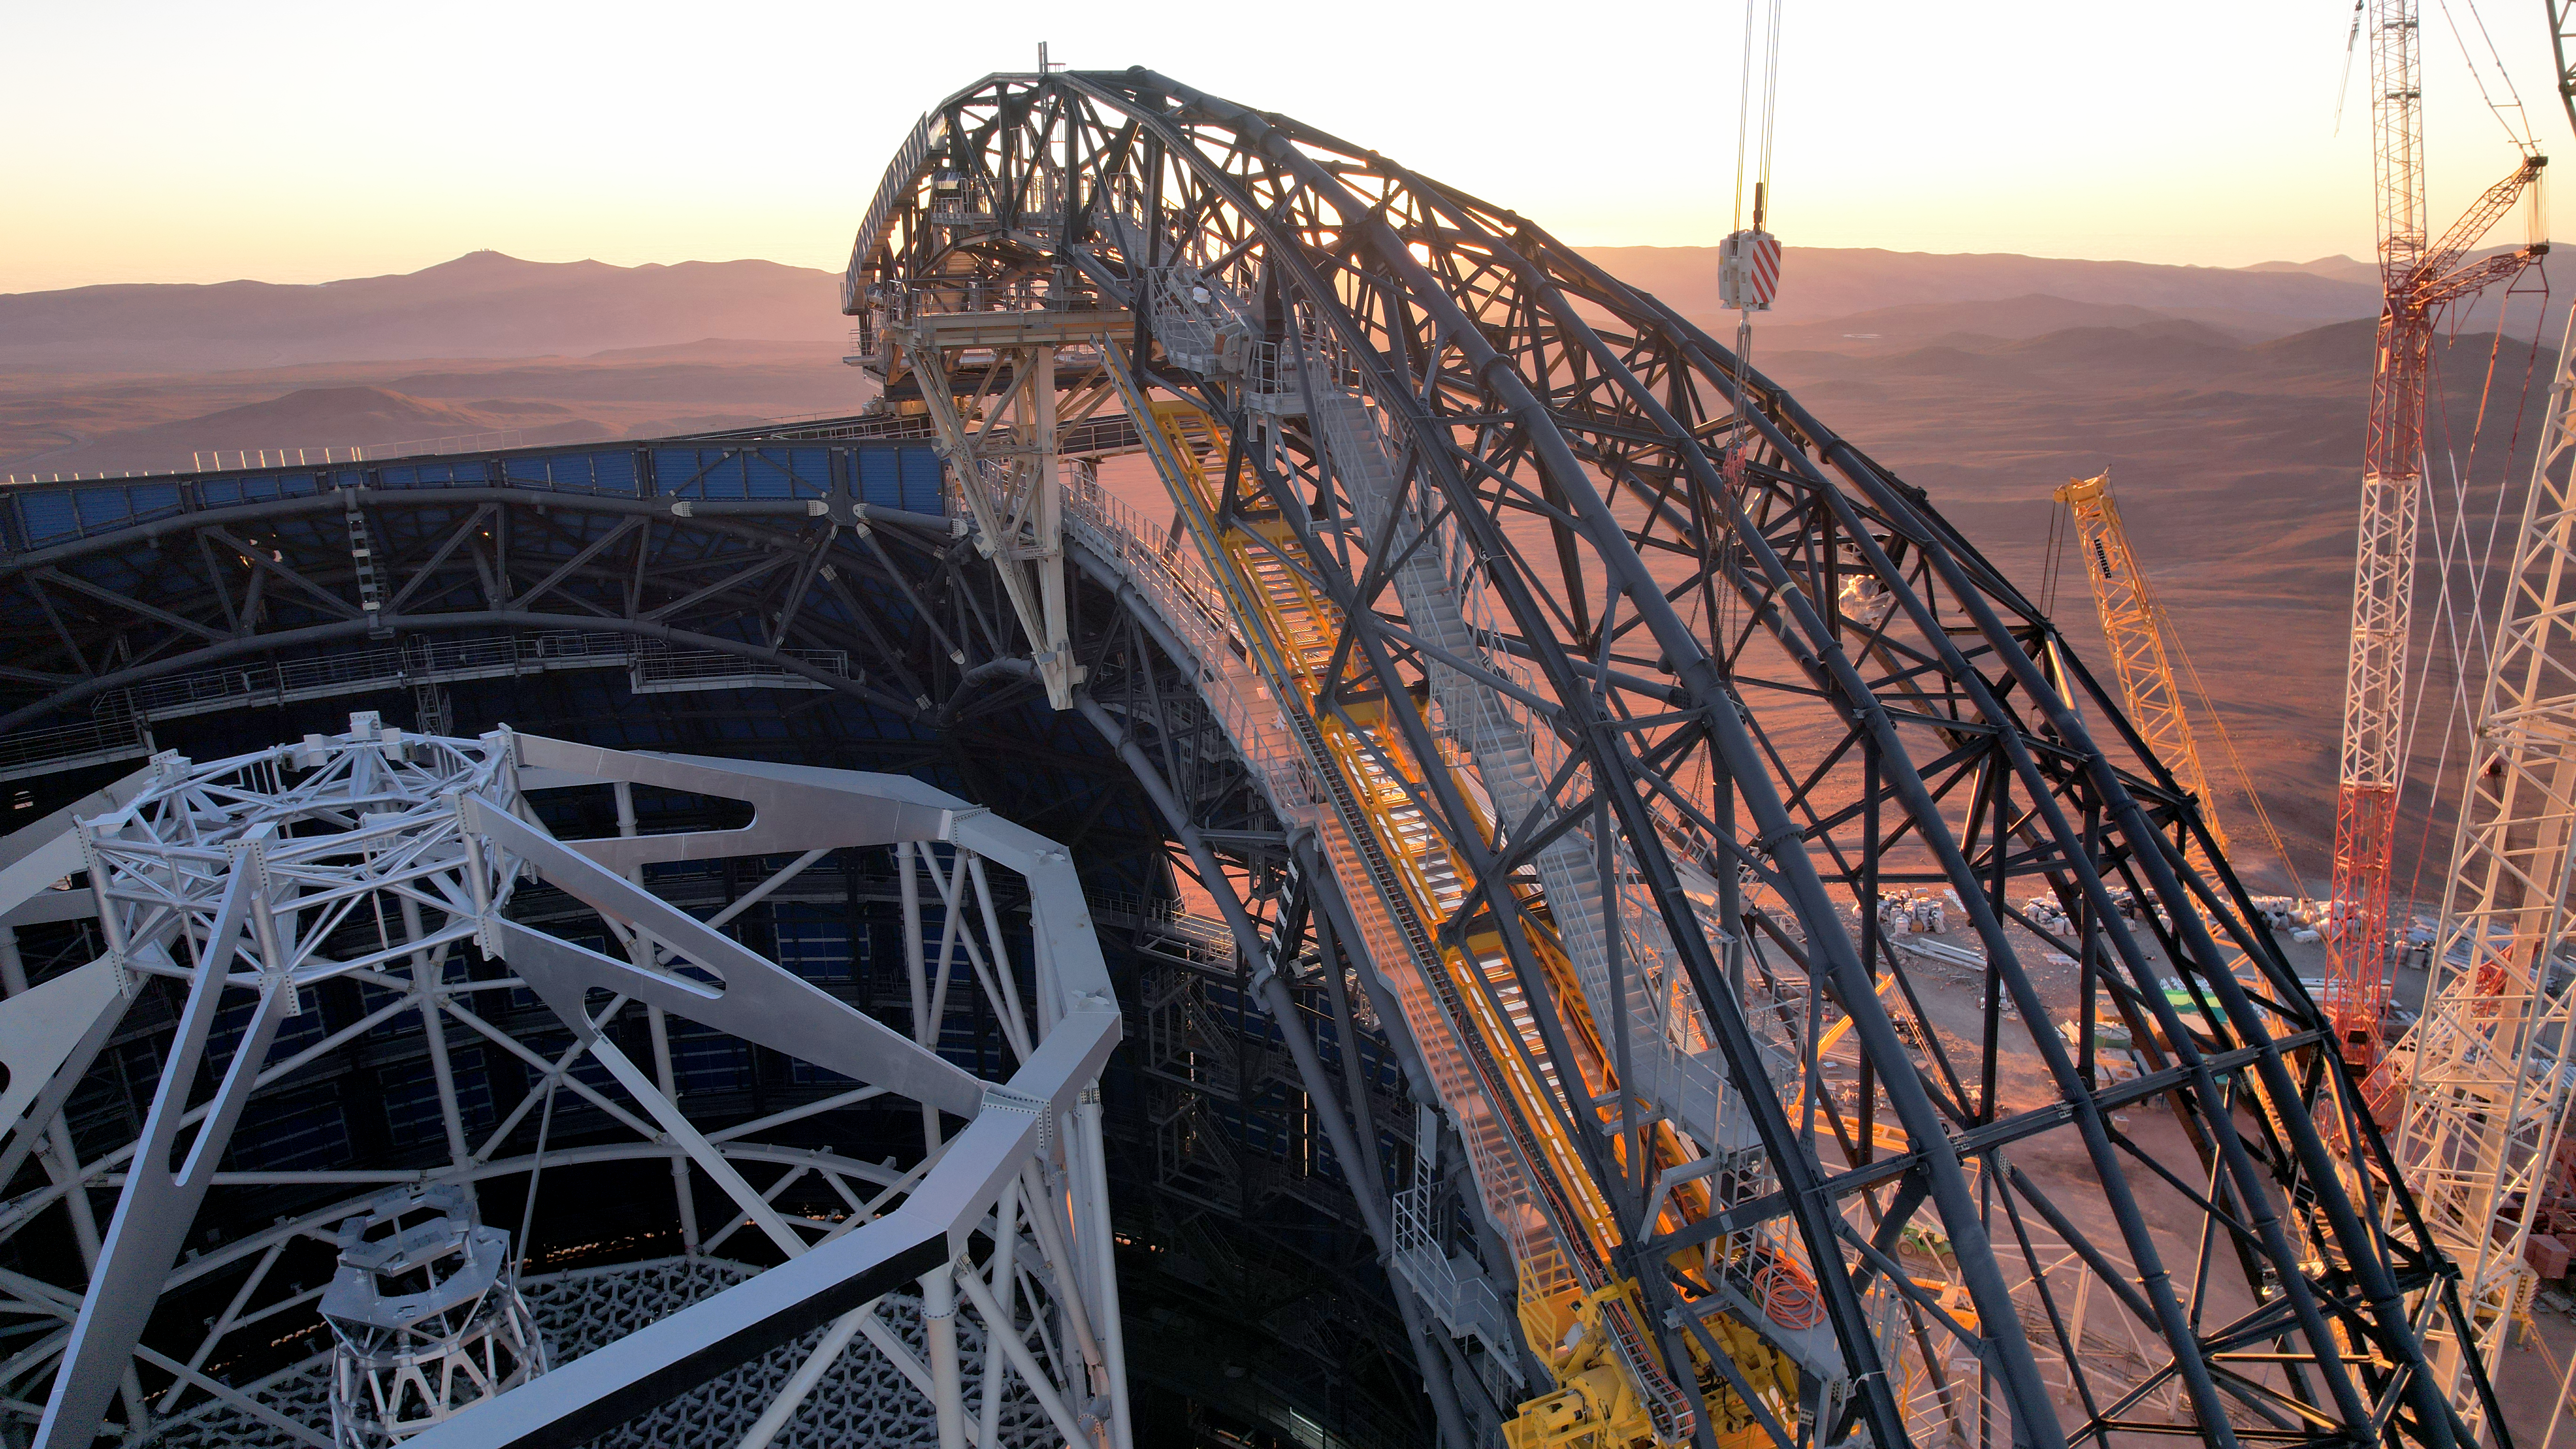

A doorway to the ELT

This photo, taken on 1 May 2025 at Cerro Armazones in Chile's Atacama Desert, shows a close up of some of the Extremely Large Telescope's ongoing construction. We can see the frame of one of the dome doors that will guard this collossal telescope, which will eventually be covered with the same protective cladding as the rest of the dome. Peering inside, we can also see the central tower of the ELT, where its 5 main mirrors will be placed, the largest of which will be 39-metres wide.

Credit: ESO/G. Vecchia